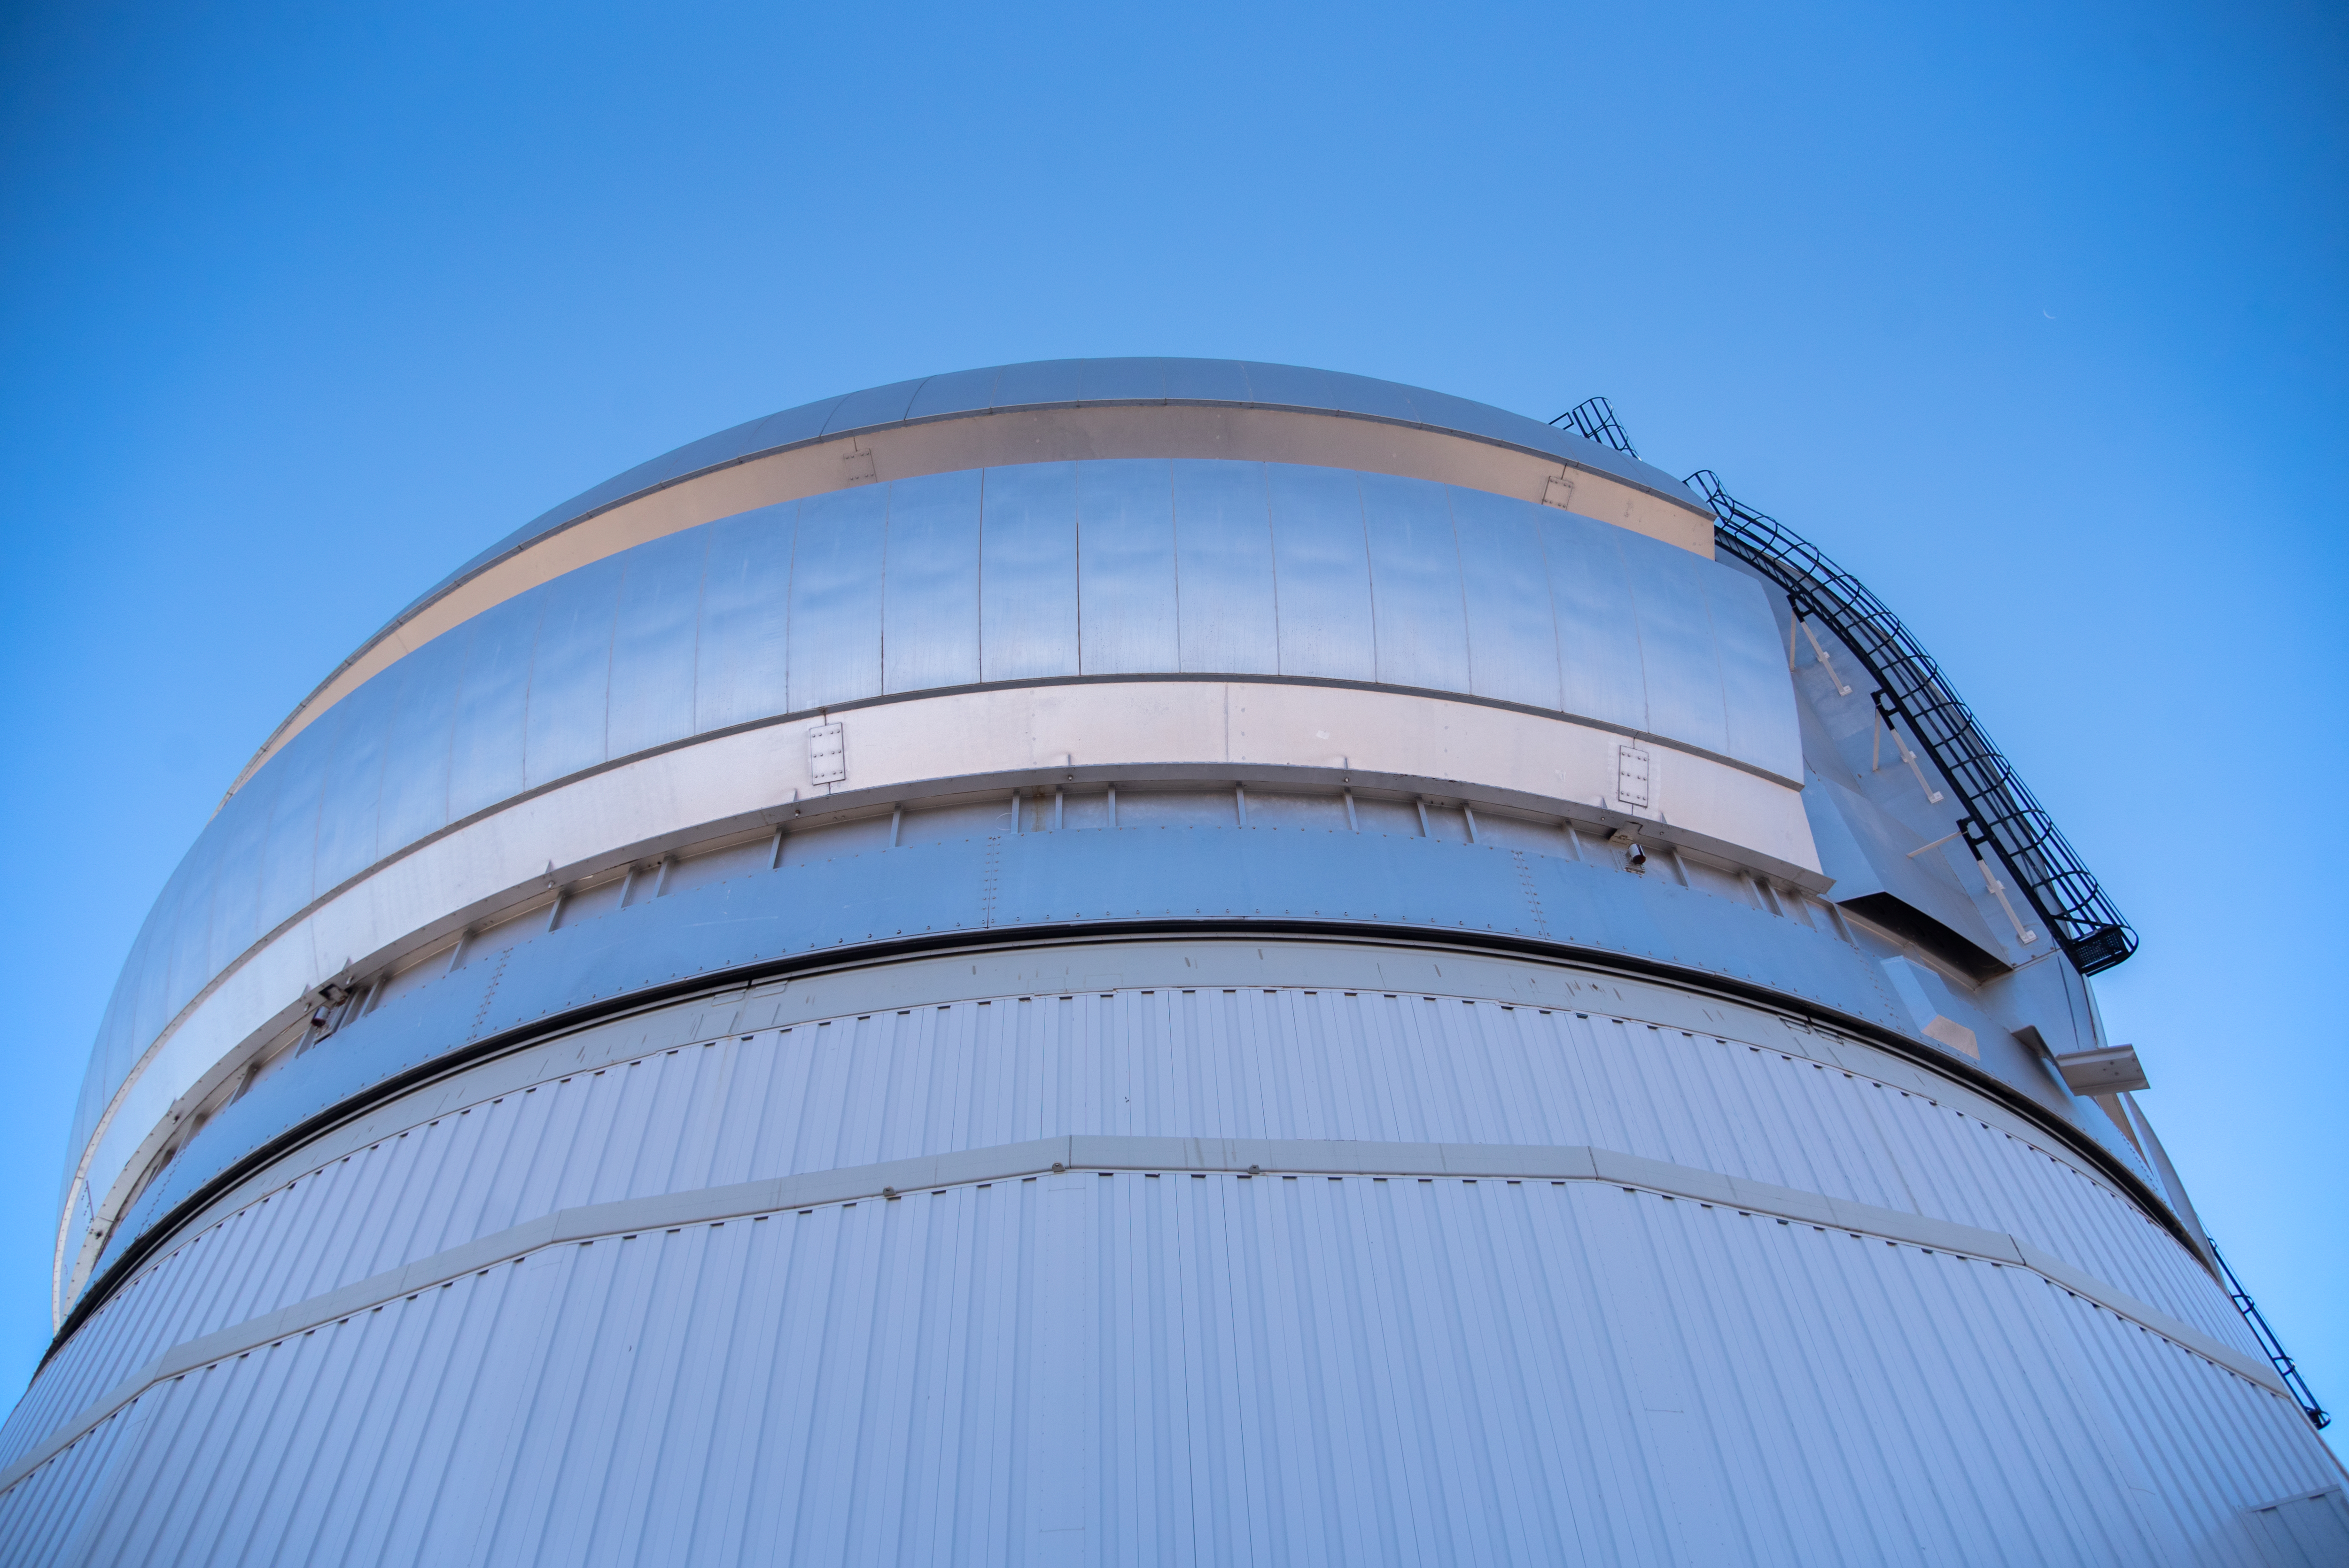

Gemini South on 11 August 2021

Photo of Gemini South taken during the visit of the Chilean Minister of Science, Technology, Knowledge and Innovation, Andrés Couve to Cerro Pachón in Chile on 11 August 2021.

Credit: Chilean Ministry of Science, Technology, Knowledge and Innovation/NOIRLab/NSF/AURA